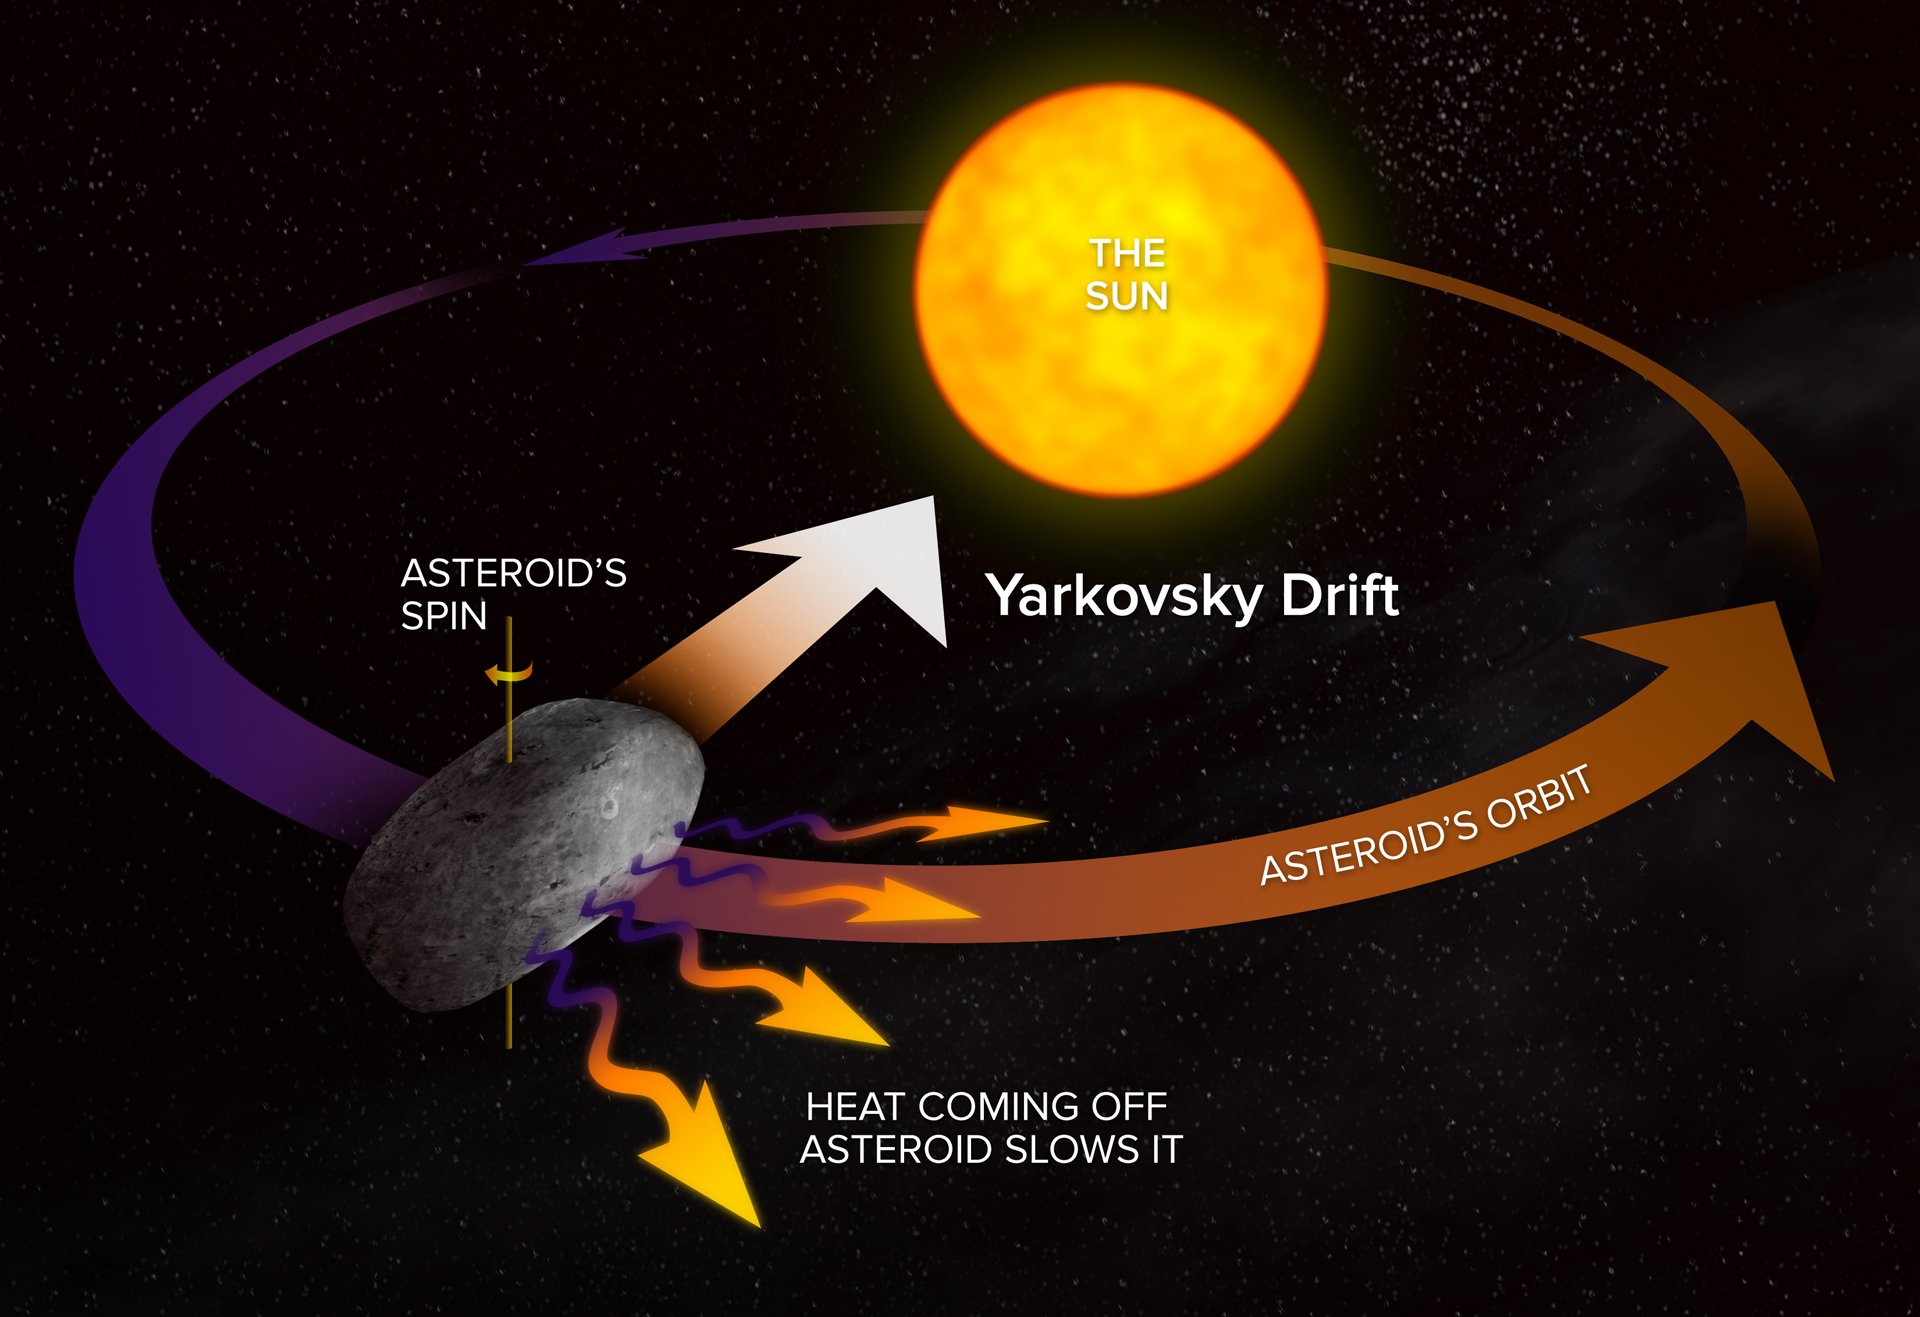

Yarkovsky Effect

Just as the afternoon is the warmest part of the day on Earth, the space rock develops a warm region that radiates infrared light in its maximum amount during afternoon on the asteroid. That outgoing infrared radiation provides a gentle but firm jet-like push to the asteroid. The direction of the asteroid's spin determines whether "afternoon" is either forward or rearward of its direction of motion. If the hot spot is forward of the direction of motion, the infrared push will slow the asteroid's orbital speed, and if the hot spot is rearward of the direction of motion, it will speed up the orbital motion. This effect, over time, can make a significant change in the orbit. This is called the Yarkovsky Effect, after the engineer who first identified it.

Credit: A. Angelich, NRAO/AUI/NSF